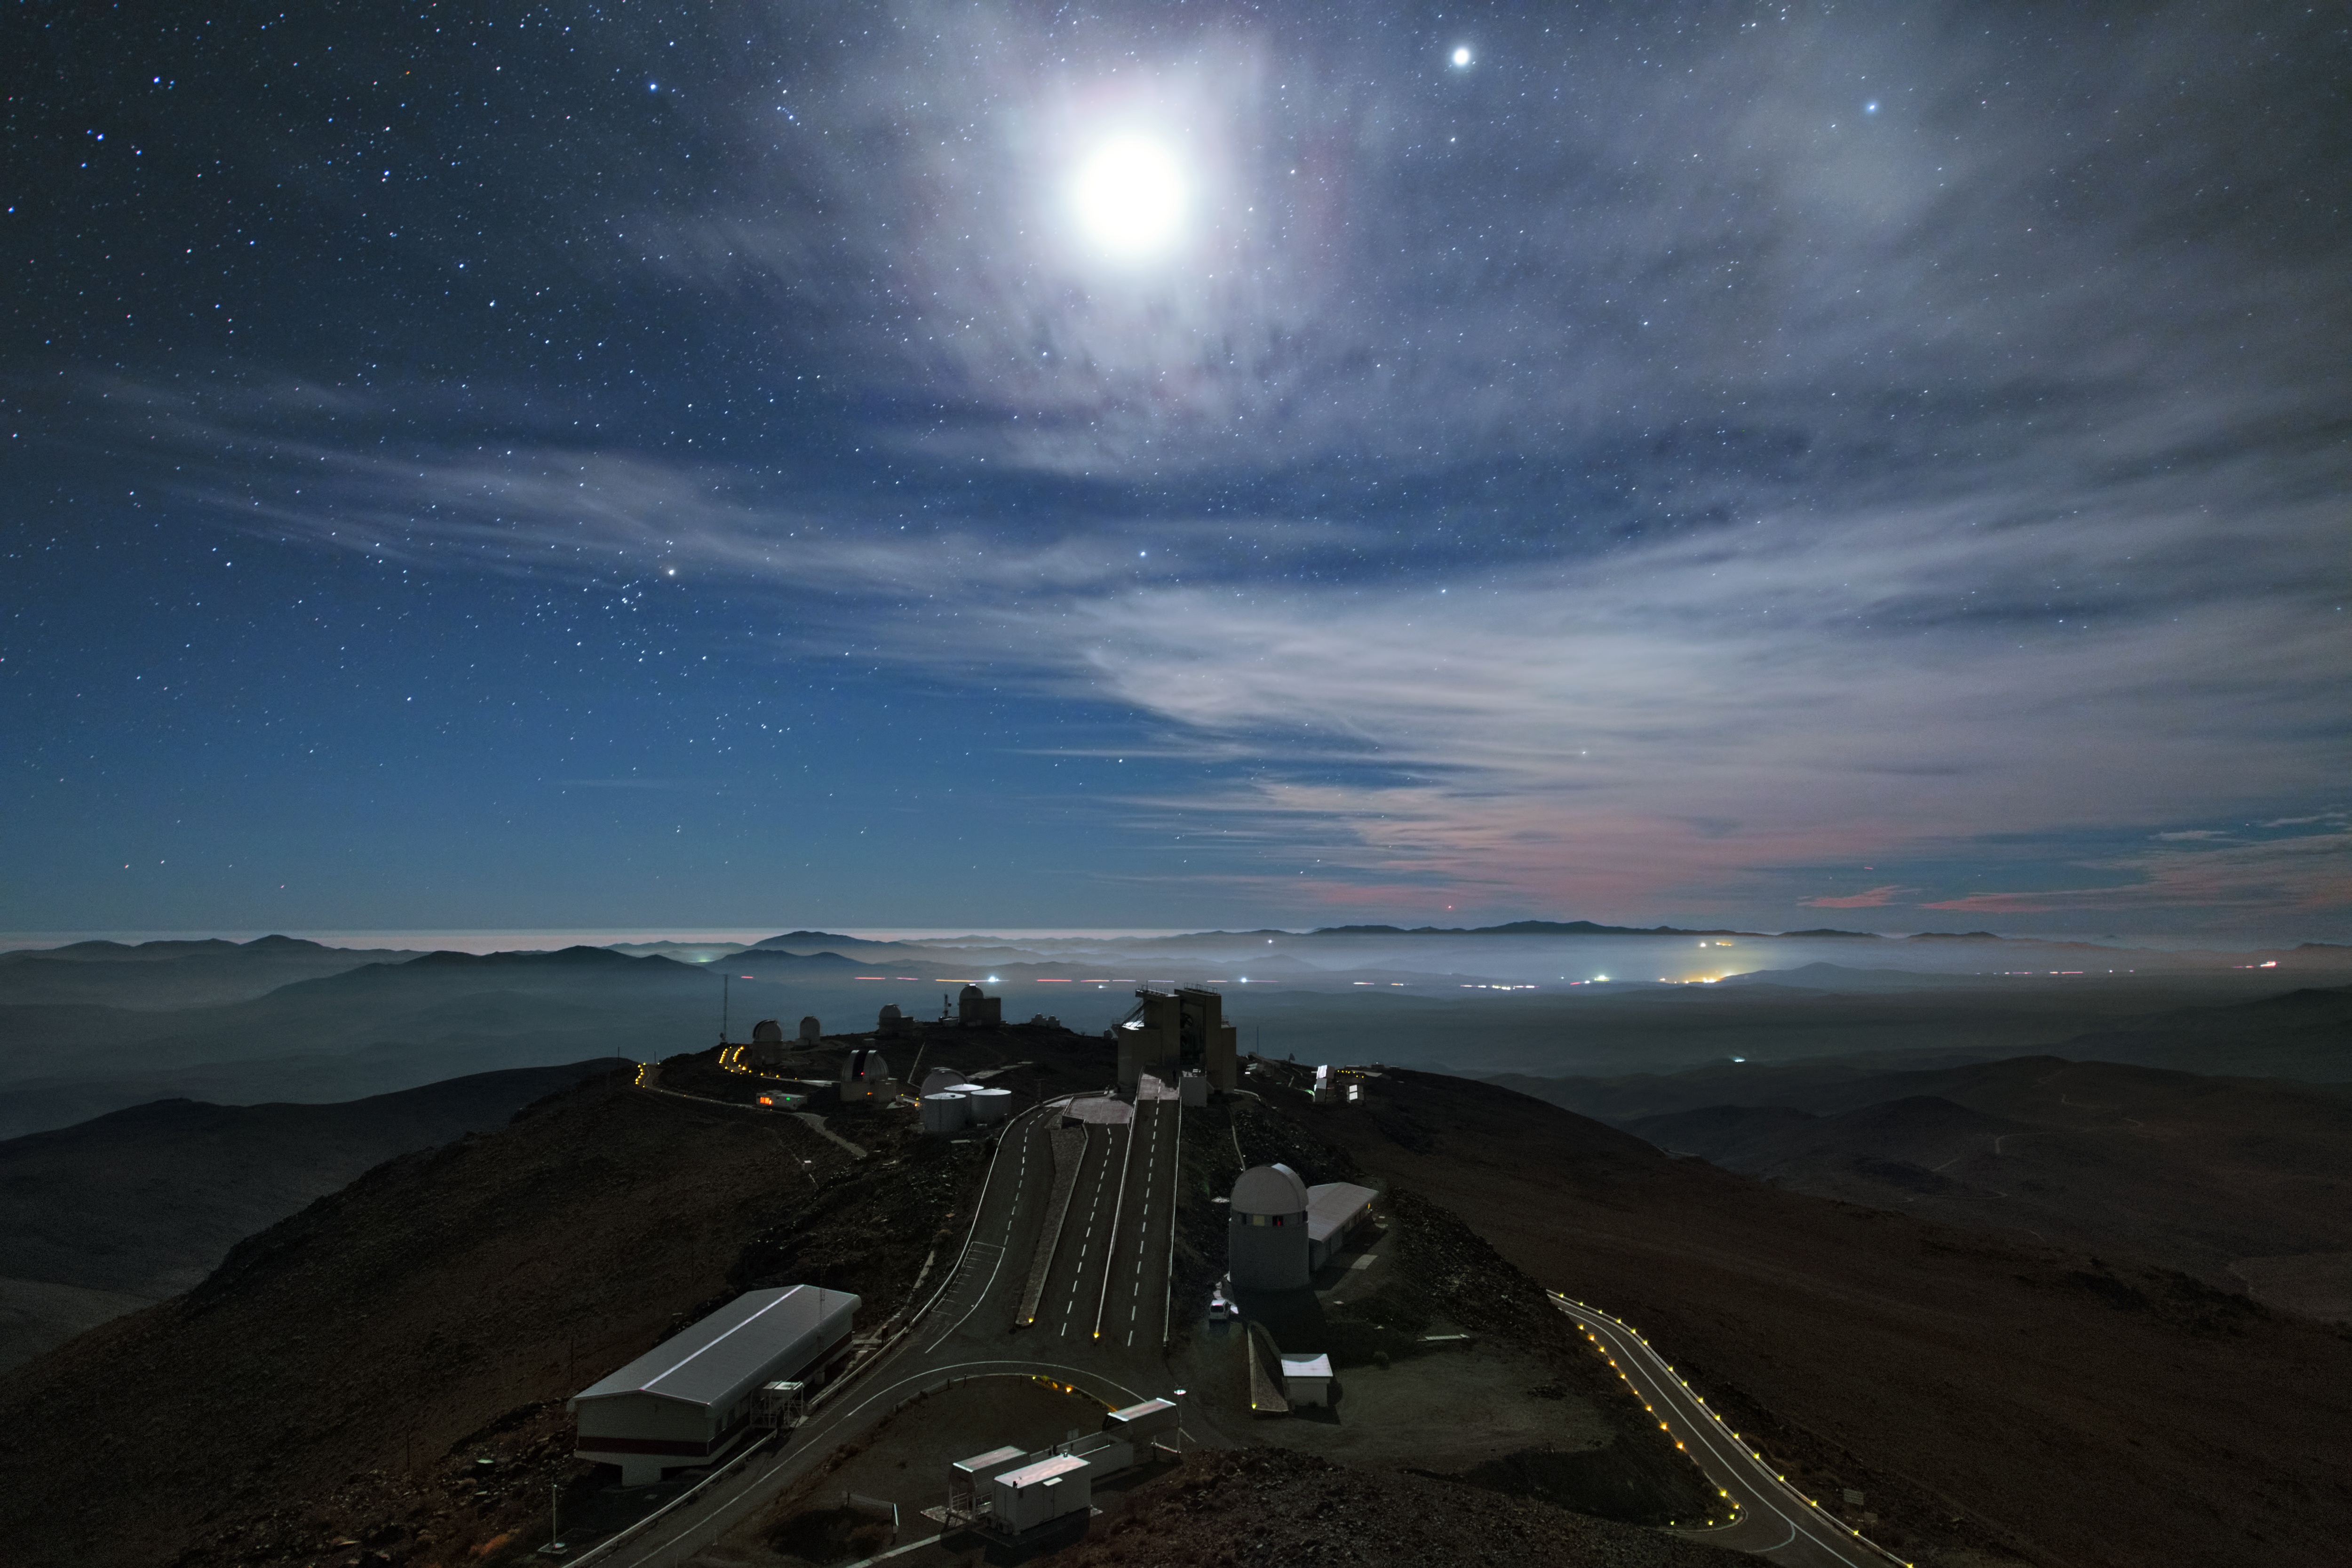

La Silla at night

This image shows the full extent of the La Silla Observatory. A multitude of telescopes are located here including the Swiss 1.2-metre Leonhard Euler telescope in the white dome at the front and the New Technology Telescope (NTT) whose octogonal housing can be spotted straight ahead. Except for dimly lit streets there is no light produced at the observatory to ensure minimal interference with observations.

Credit: Y. Beletsky (LCO)/ESO